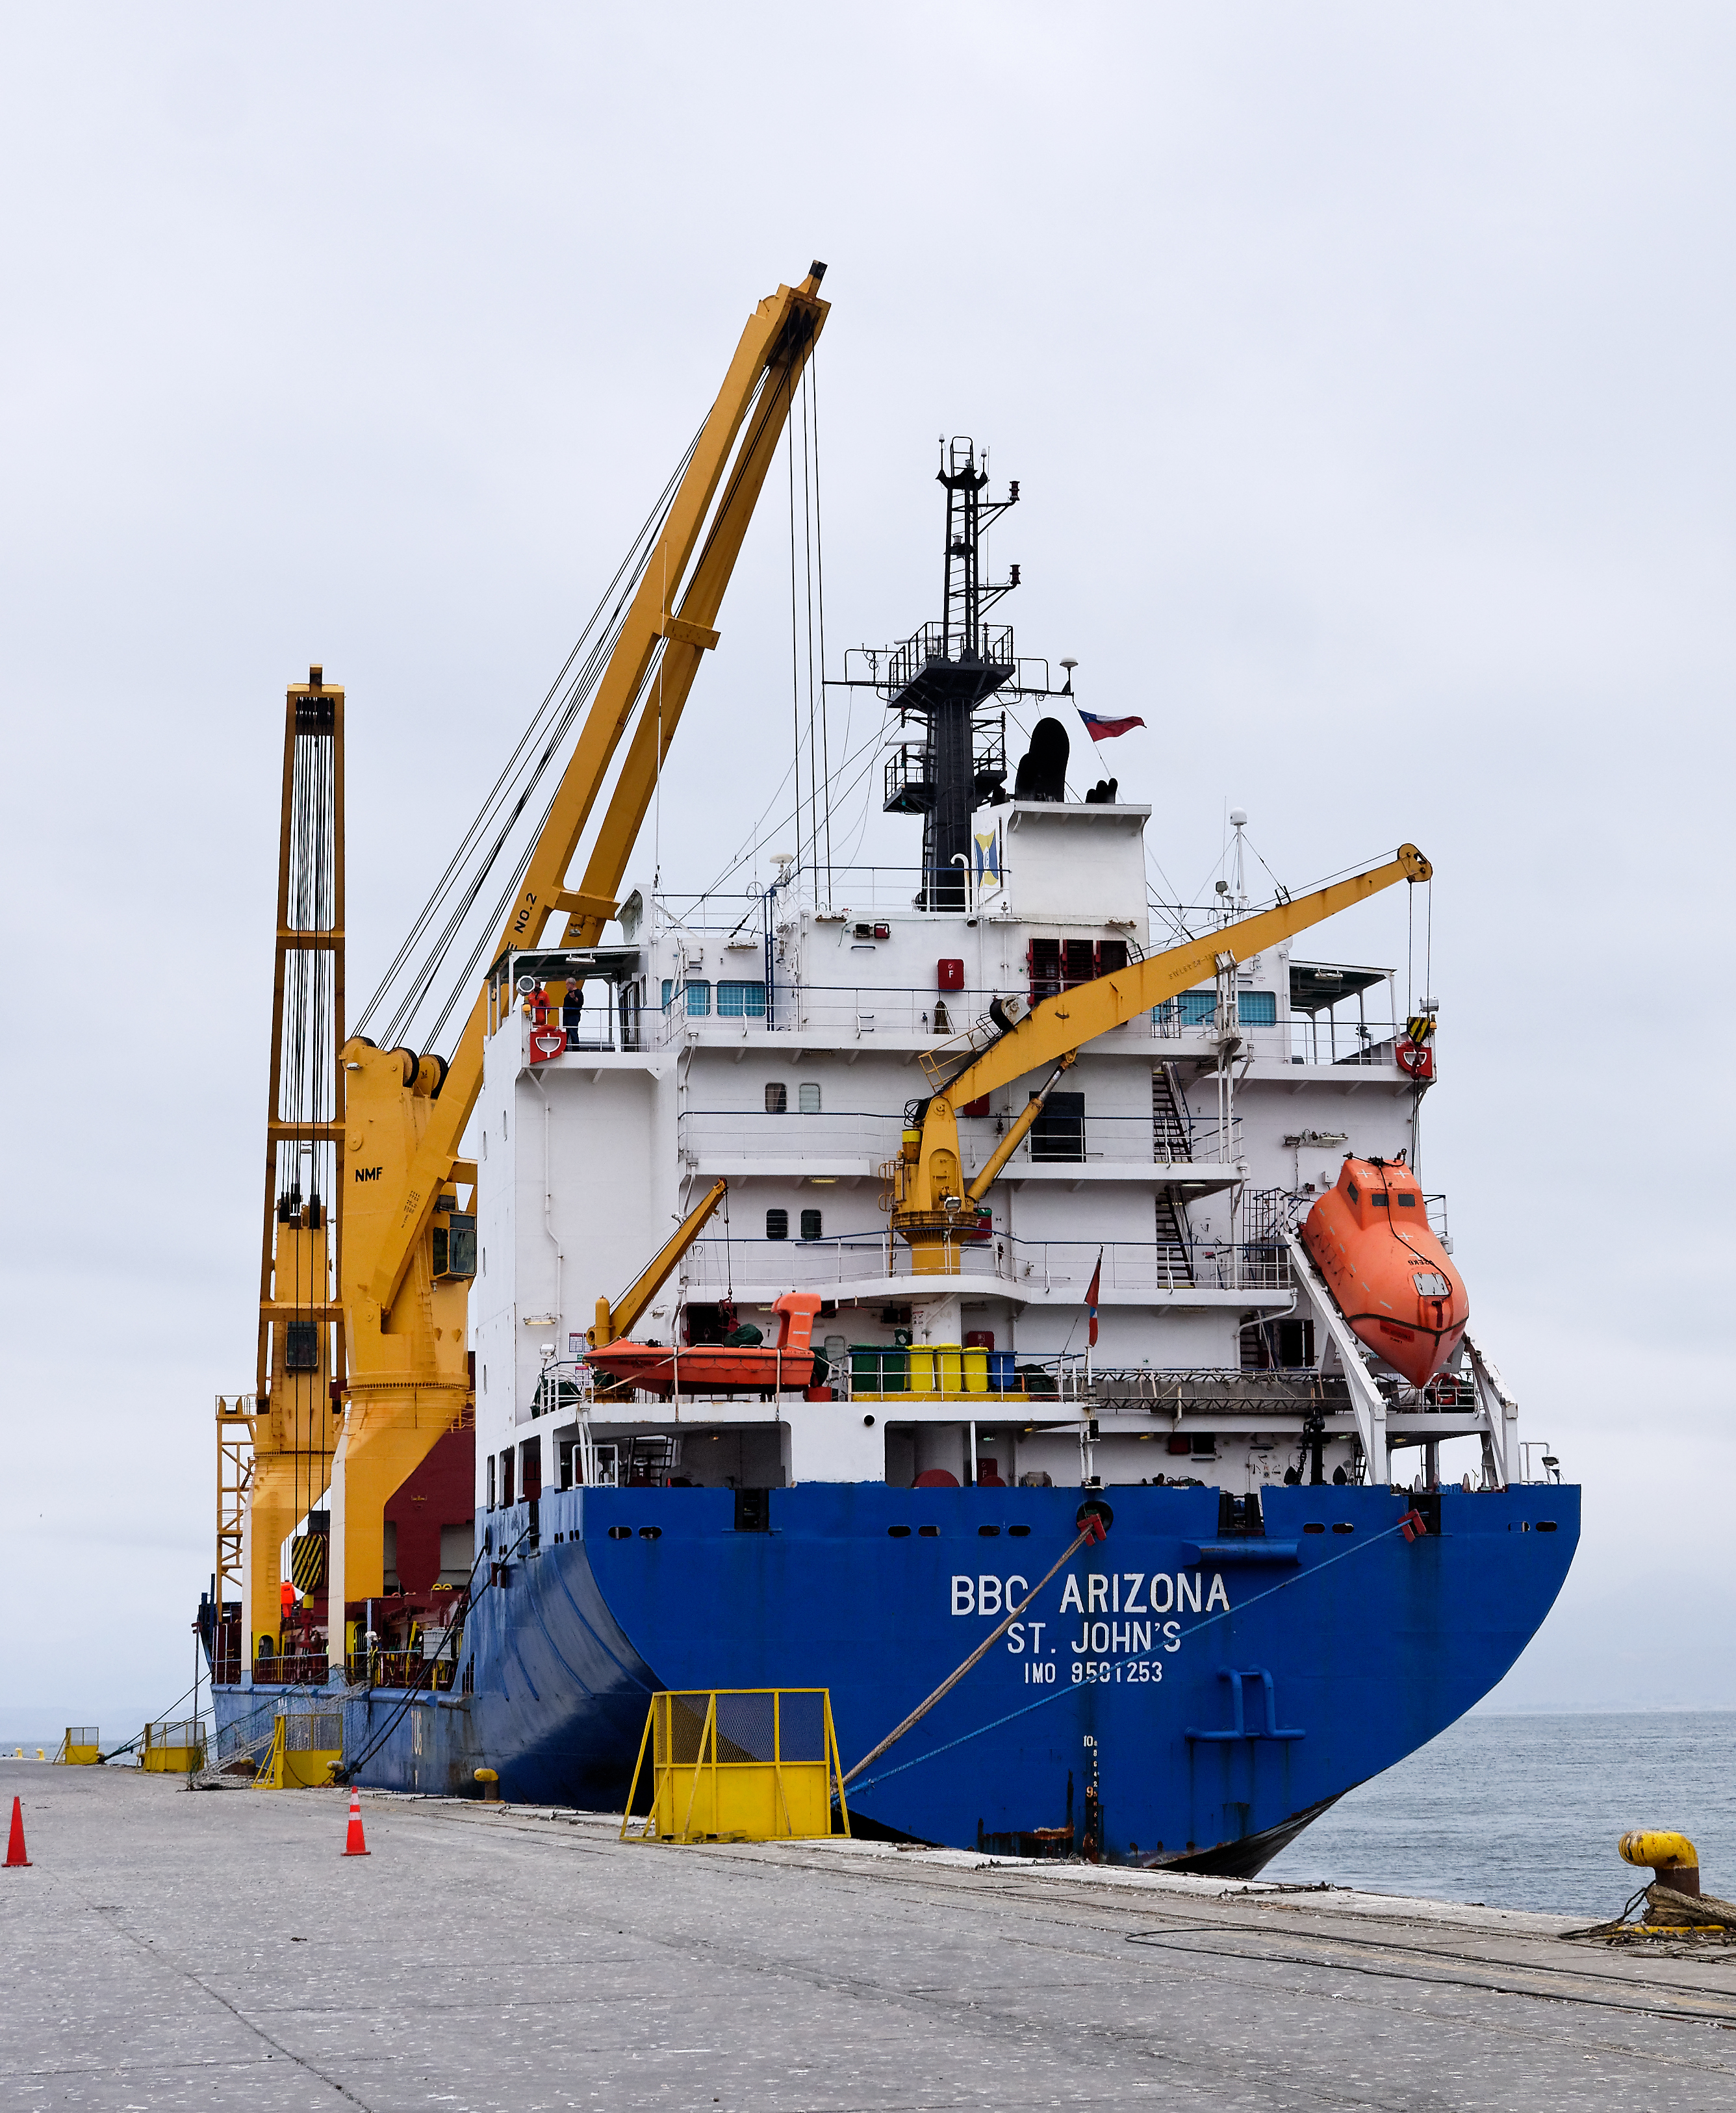

Coating Chamber Arrives in Chile

On October 25, 2018, the LSST Coating Chamber arrived at the port of Coquimbo, Chile. The 128-ton structure was lifted off the BBC Arizona by crane.

Credit: Rubin Observatory/NSF/AURA